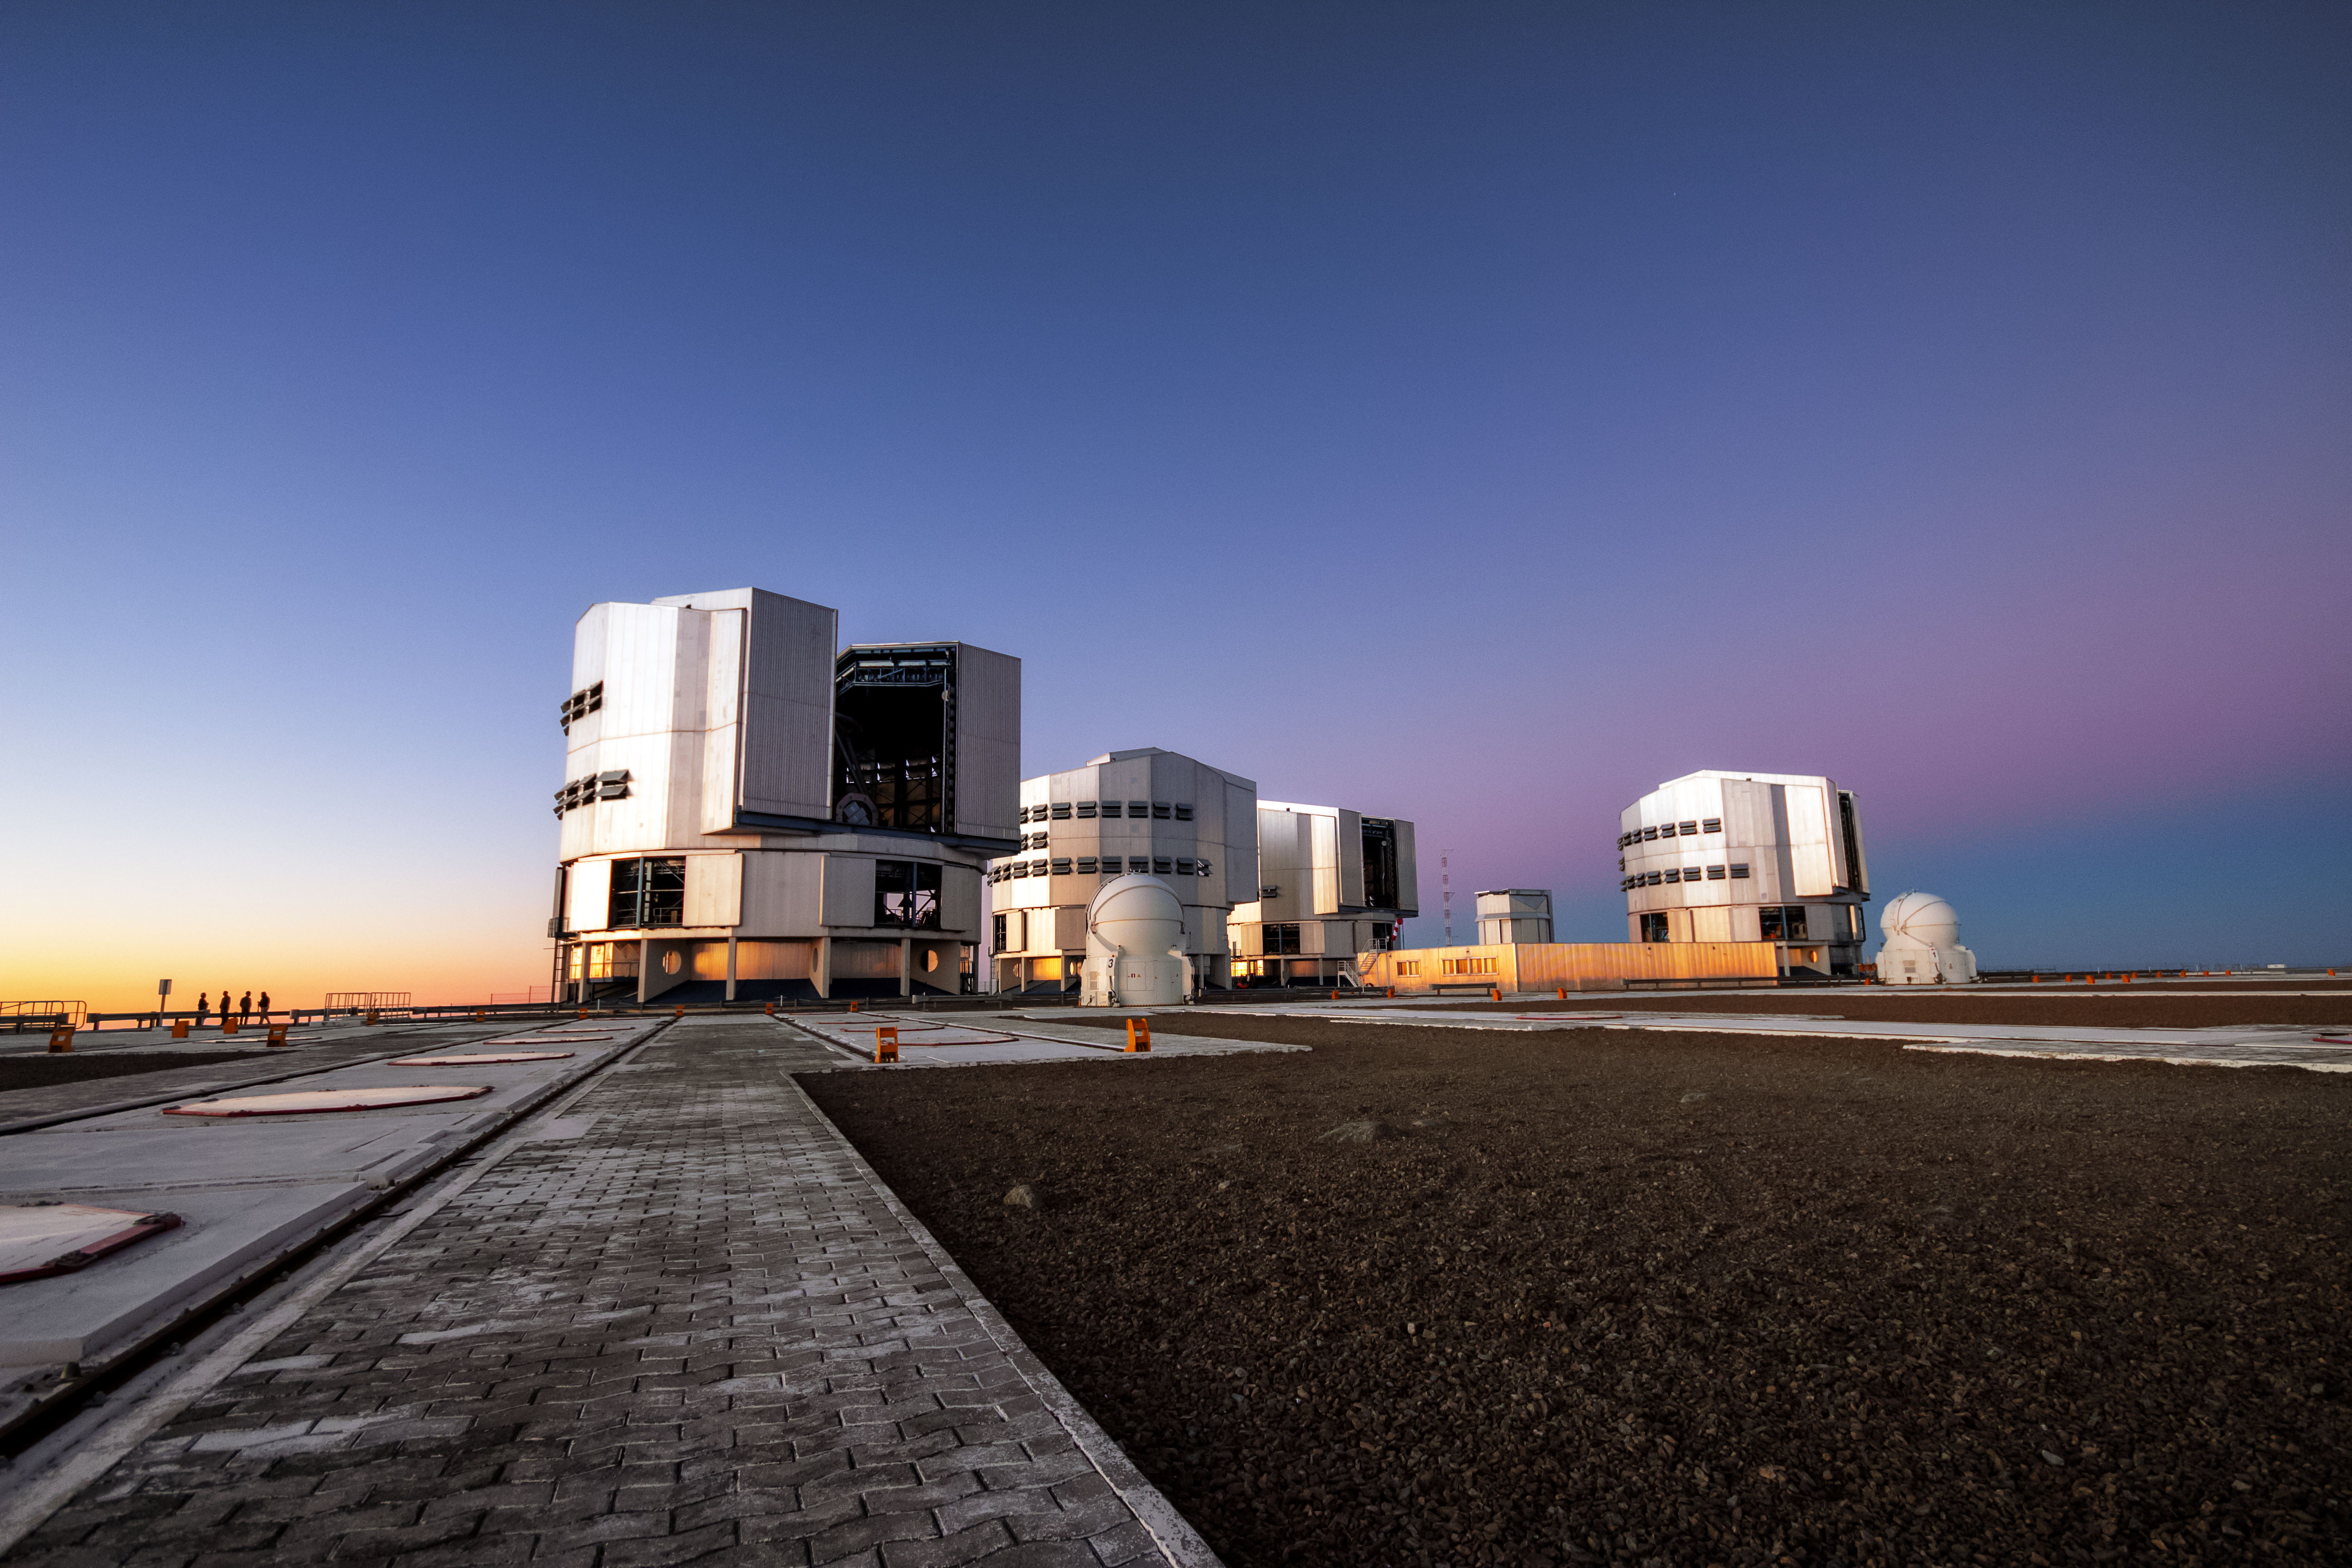

Blue hour at Paranal

This picture, taken during the blue hour, shows the Unit Telescopes of the VLT as well as two of the four Auxiliary Telescopes.

Credit: G. Tremblay/ESO